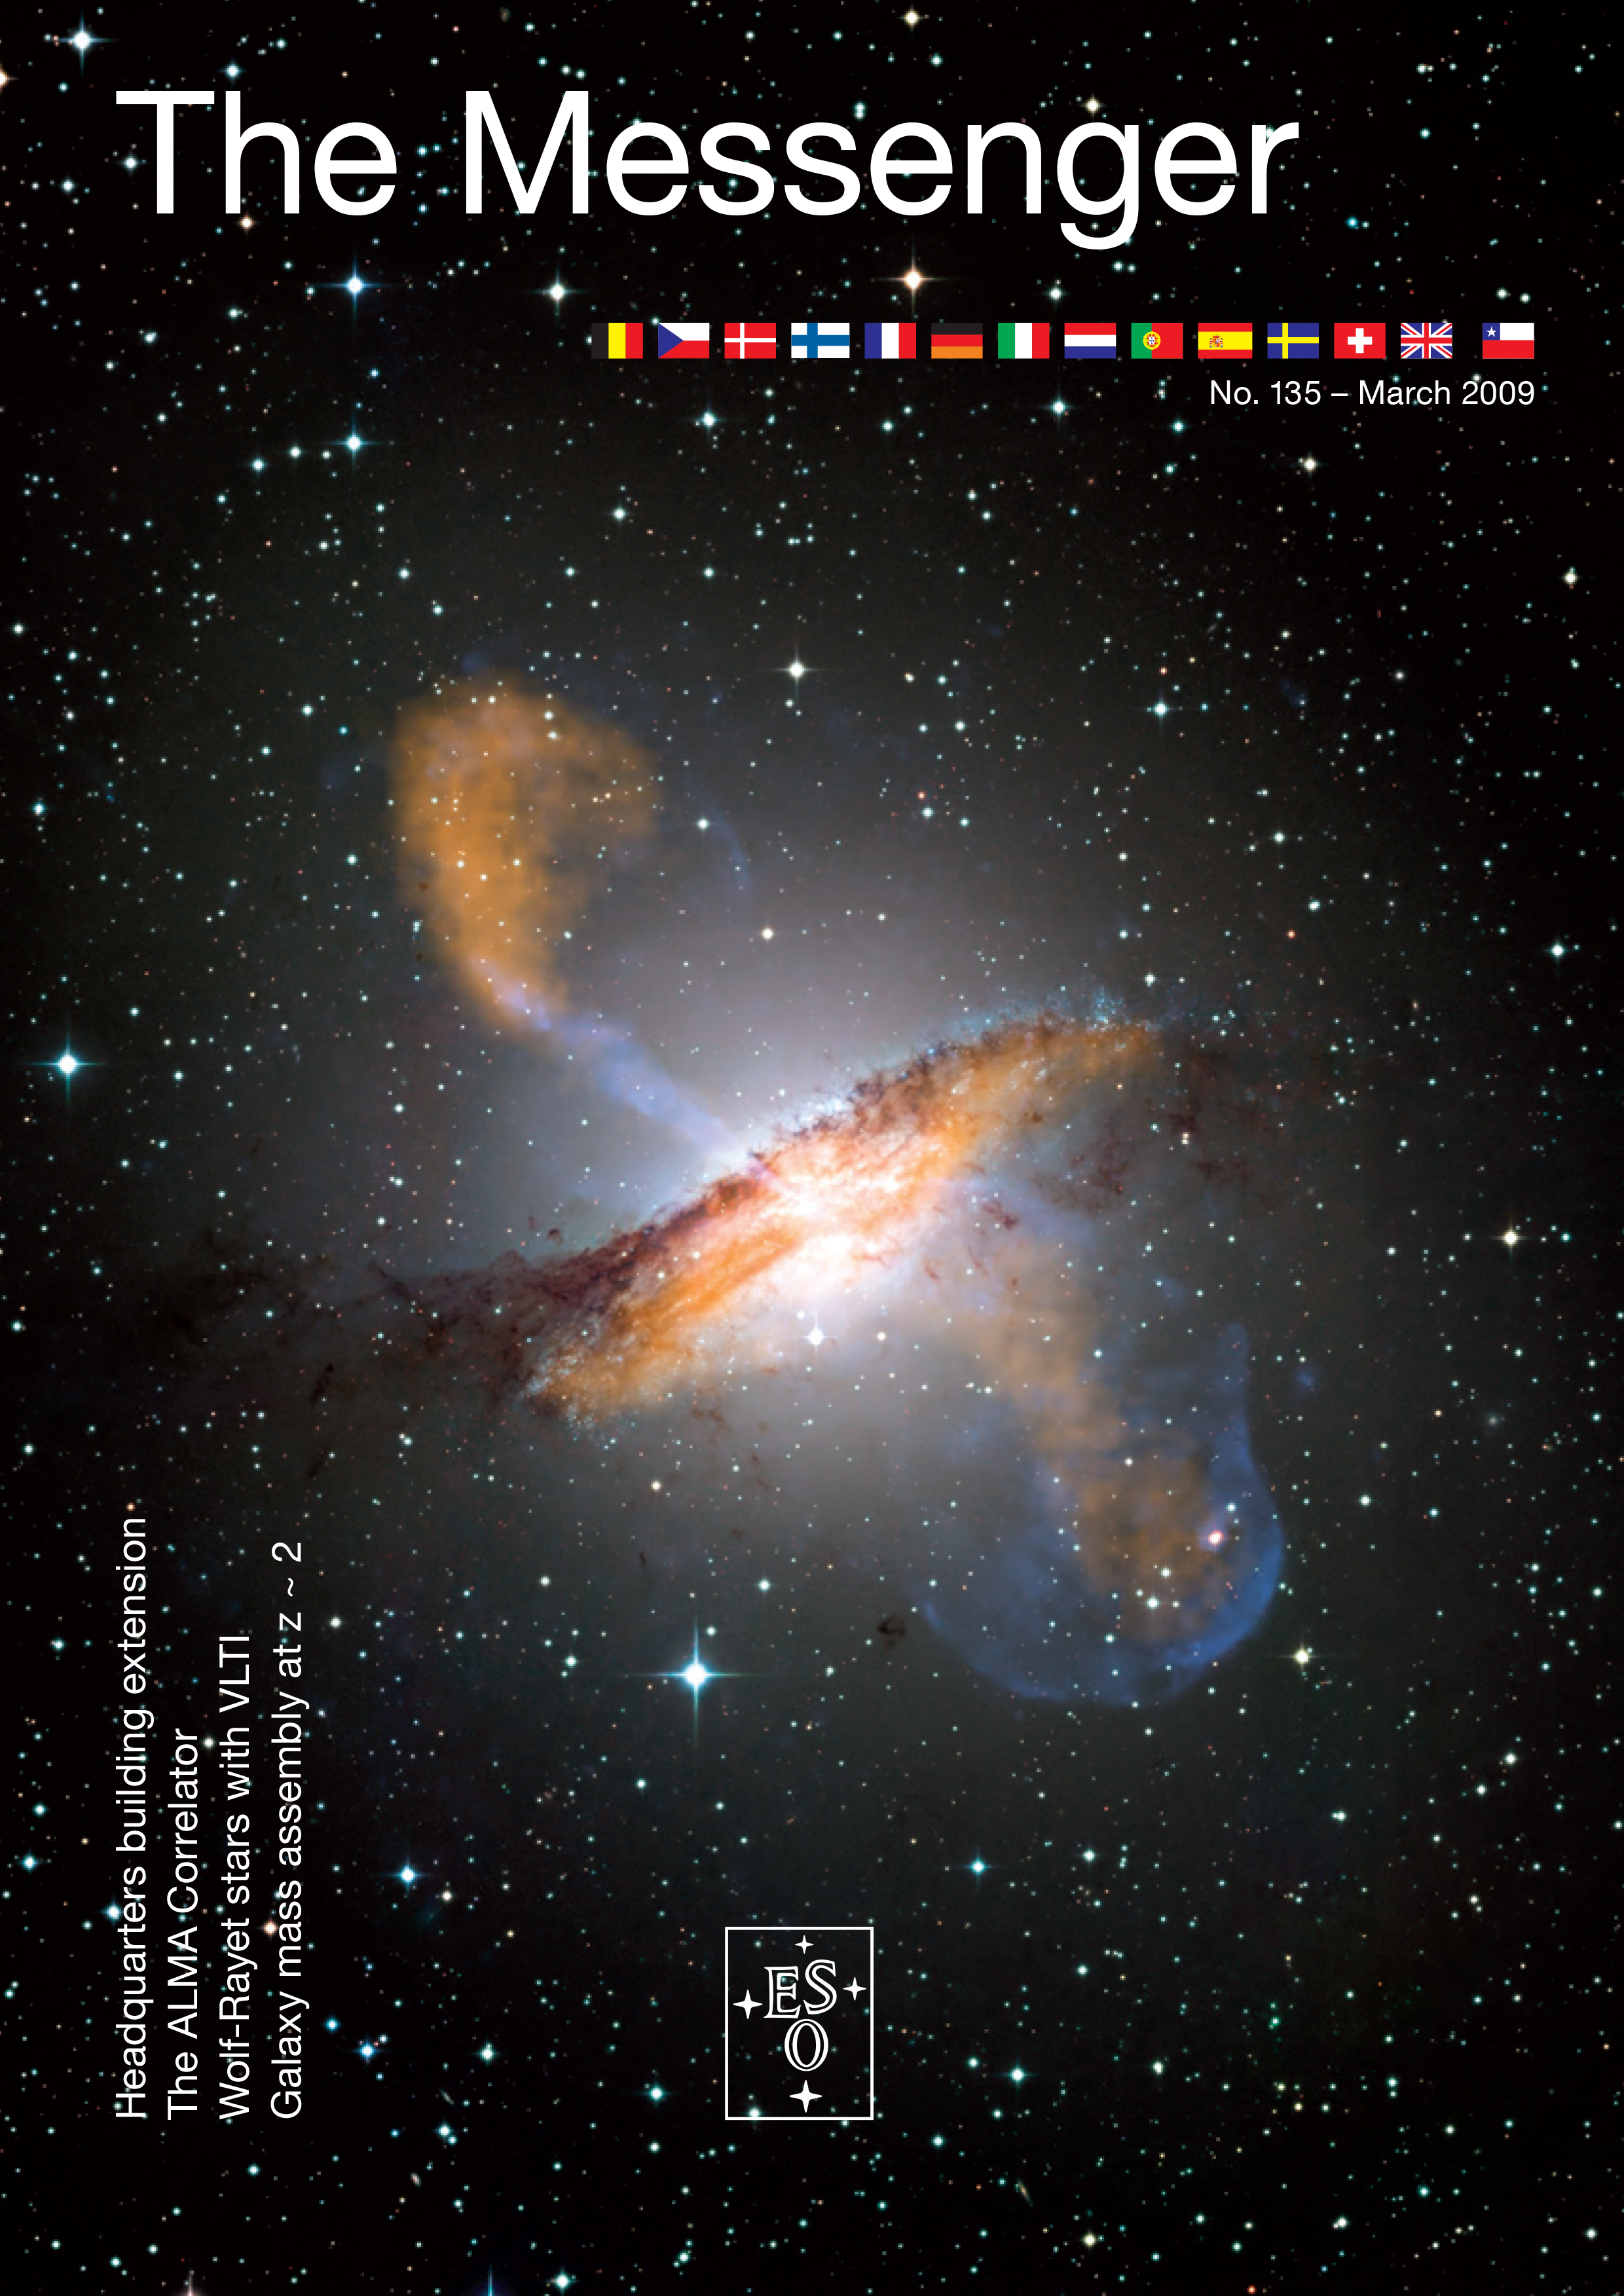

Cover of The Messenger No. 135

Cover of The Messenger No. 135.

Credit: ESO